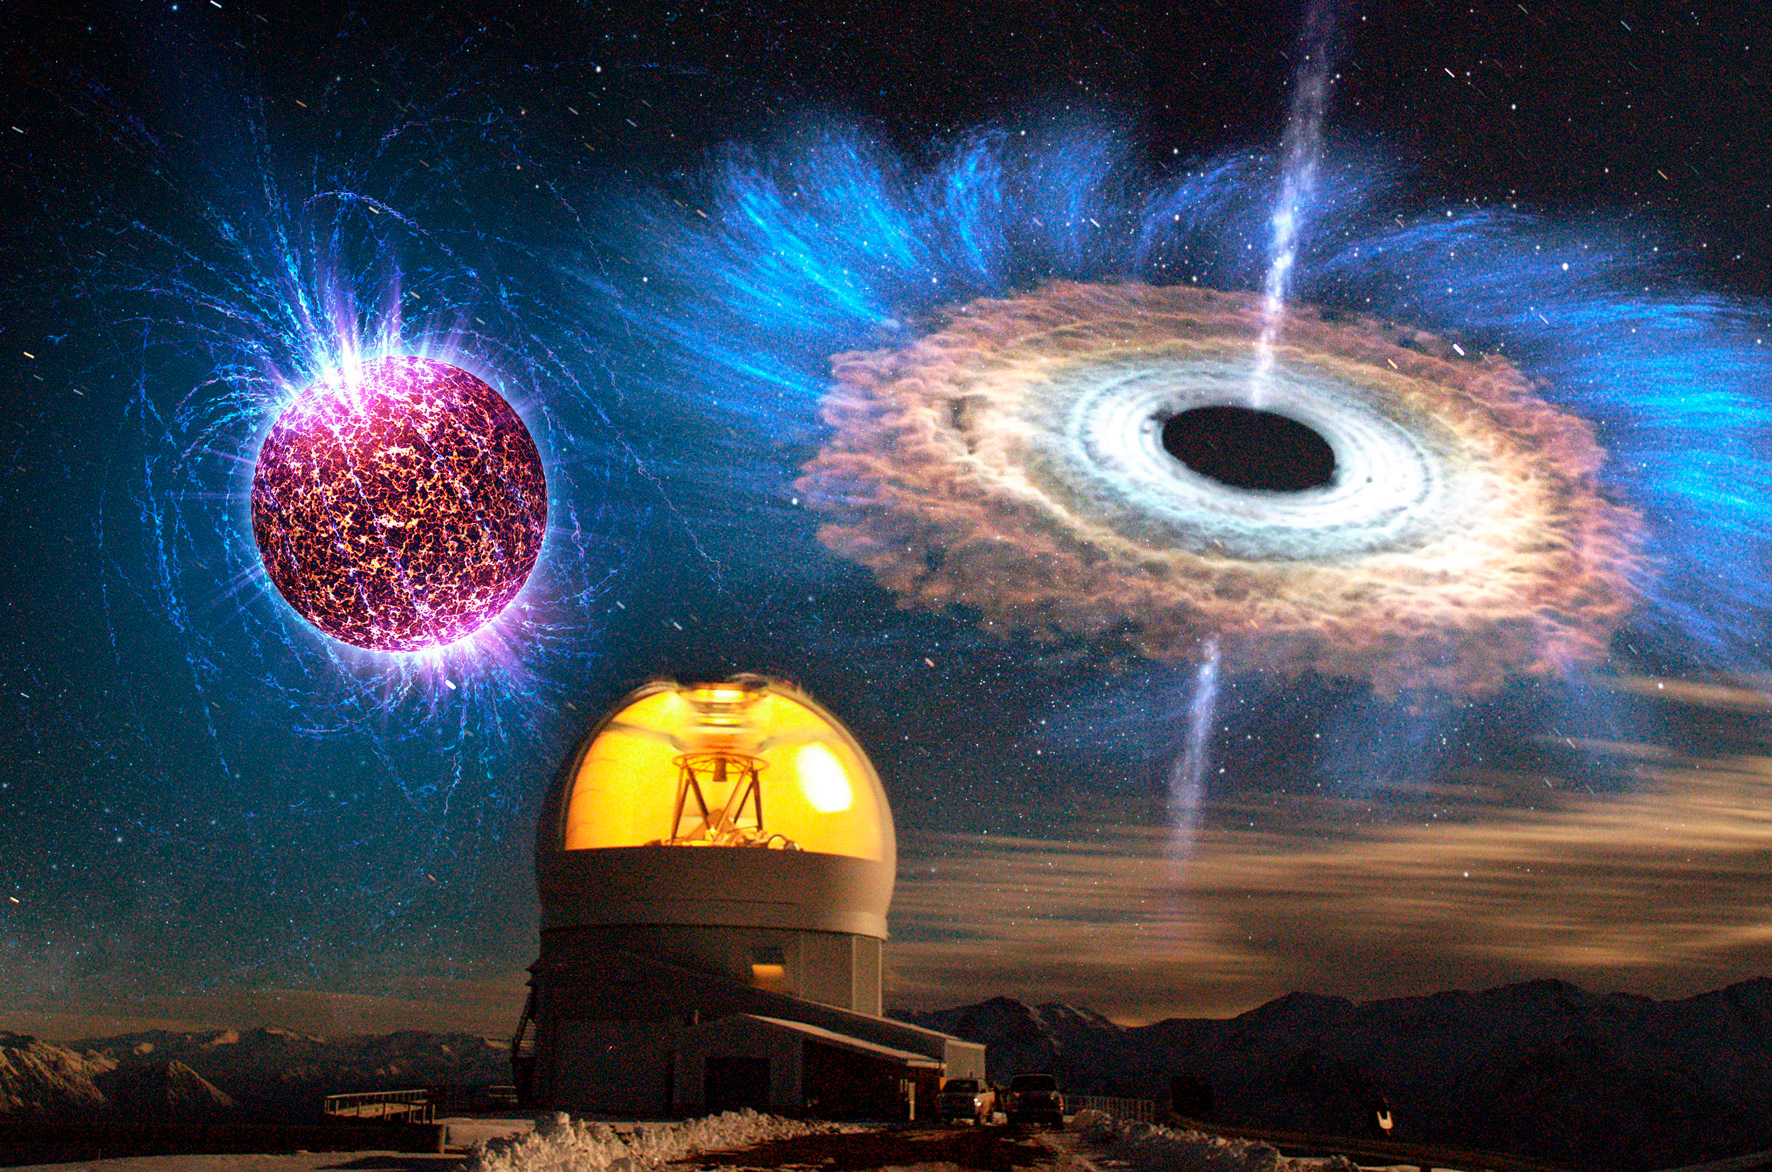

NOAO: Unusual Supernova Opens a Rare Window on the Collapse of a Star

The above image shows a long exposure of the SOAR telescope with overlaid illustrations of a highly magnetized neutron star (top left) and an accreting black hole (top right).

Credit: D. Maturana & NOAO/AURA/NSF; Overlay (top left): NASA/Penn State University/Casey Reed; (top right): NASA Goddard Space Flight Center.